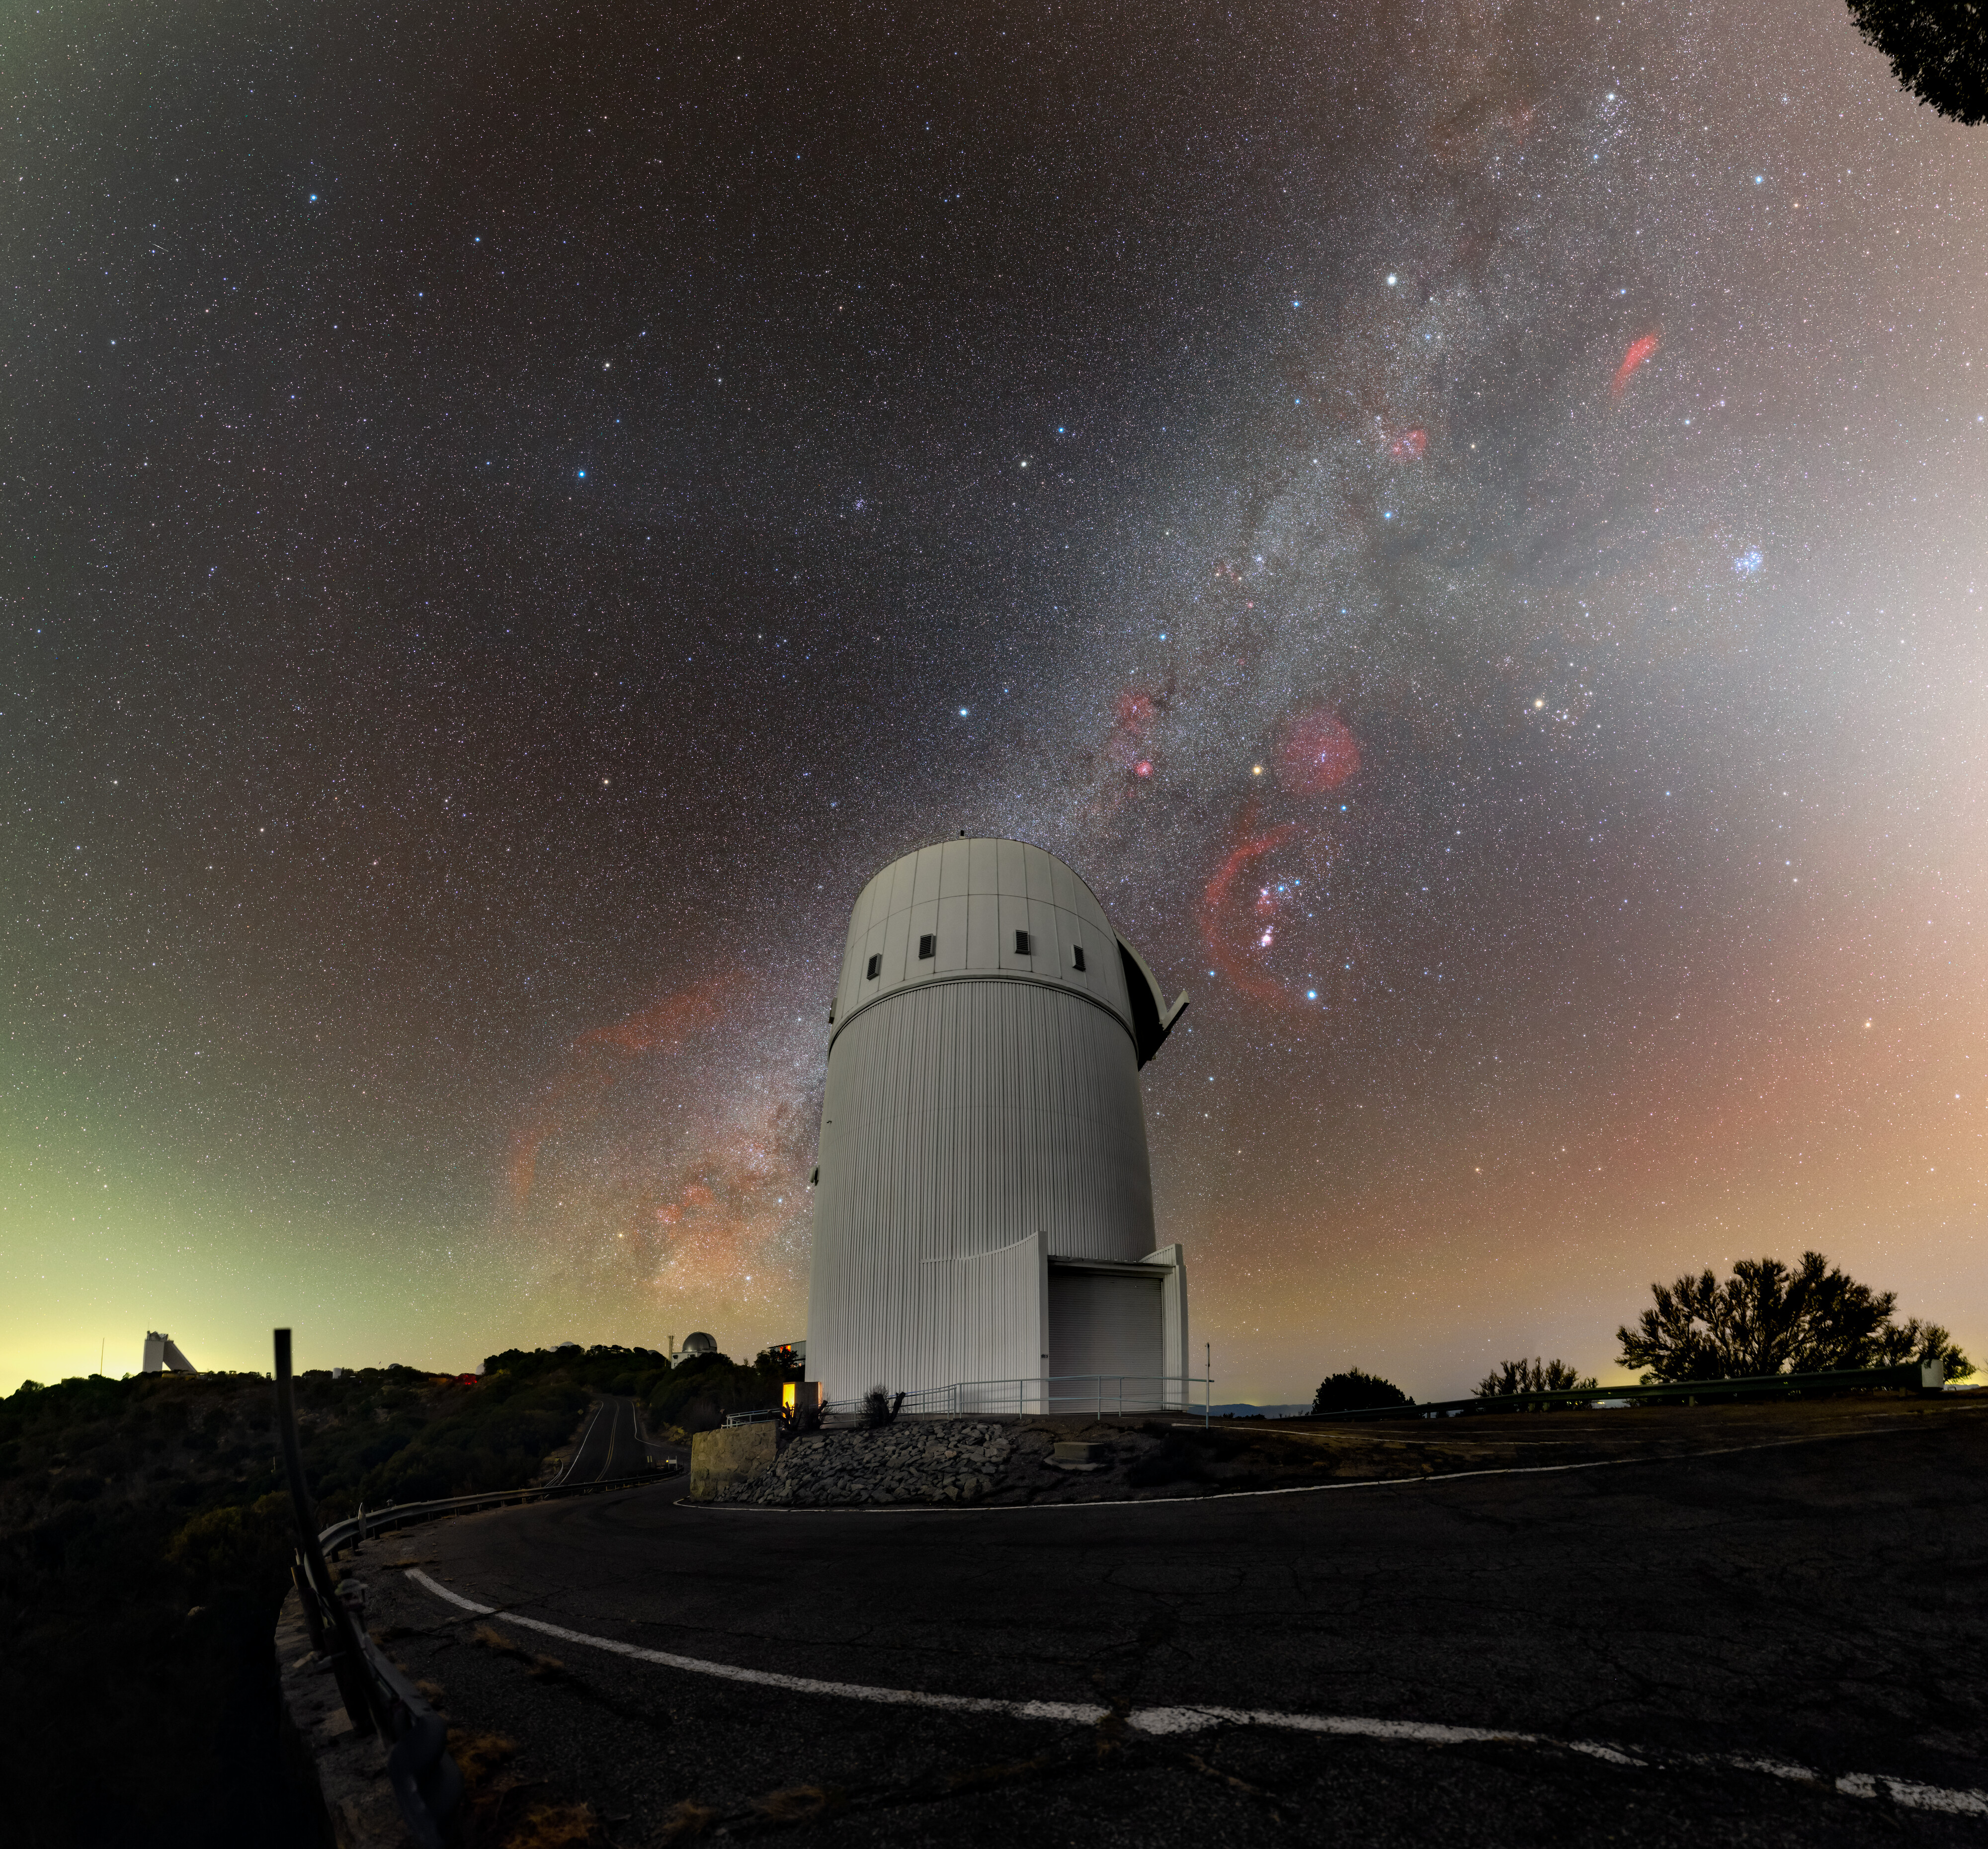

Bok Stands Tall Under the Milky Way

The glittering Milky Way reaches over the UA Bok 2.3-meter Telescope at Kitt Peak National Observatory (KPNO), a Program of NSF NOIRLab. The Bok telescope was named after astronomer Bart Bok, a previous director of Steward Observatory, part of the University of Arizona. It is one of the largest optical telescopes at Kitt Peak operated solely by Steward Observatory.

Within the band of the Milky Way, just right of the Bok telescope, the constellation Orion (The Hunter) can be identified by its distinctive three-star belt. Just below the belt is the Orion Nebula (Messier 42), marking Orion’s sword. To the right of Orion at a 45 degree angle is the constellation Taurus (The Bull), notable by its V-shape of bright stars. To the right of Taurus, ‘defended’ from Orion, are the Pleiades (the Seven Sisters), an open star cluster also known as Messier 45. The glowing red regions around these stars are caused by shockwaves from newly formed stars that have excited clouds of molecular hydrogen, which appear prominently, as in this image, when using deep photographic techniques.

On the left side of the horizon the light from the city of Nogales in this remote part of Arizona illuminates the distinctive form of the McMath–Pierce Solar Telescope — what was for many decades the largest solar telescope in the world. On the other side of the image, the sky is illuminated not by human-made light, but by nature-powered airglow in the atmosphere. Piercing the Milky Way is the zodiacal light — a faint glow of scattered sunlight from dust in the Solar System.

This photo was taken as part of the recent NOIRLab 2022 Photo Expedition to all the NOIRLab sites. Tomáš Slovinský, the photographer, is a NOIRLab Audiovisual Ambassador.

Credit: KPNO/NOIRLab/NSF/AURA/T. Slovinský